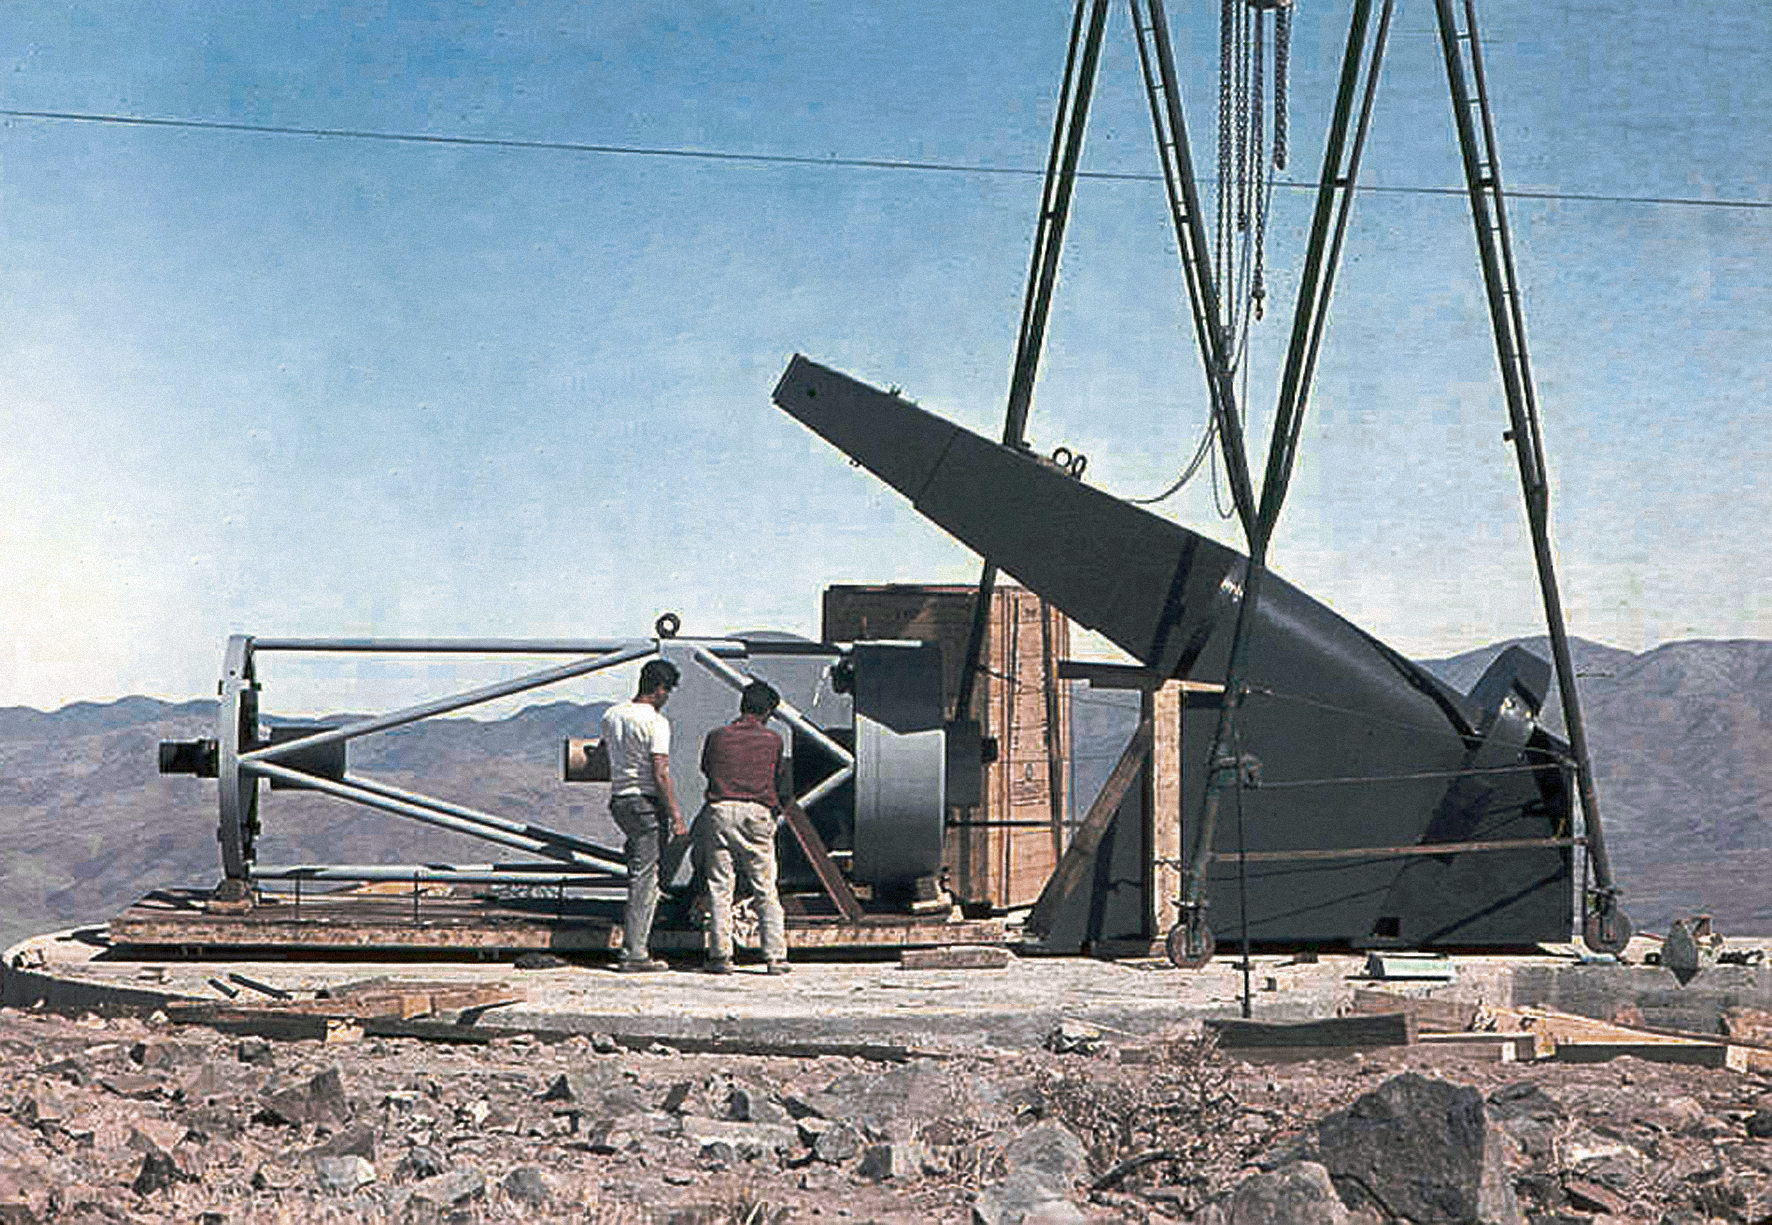

Assembling the ESO 1-metre telescope

Photo of the assembly of the ESO 1-metre telescope after its arrival at the new La Silla Observatory in Chile in the late 1960’s. The La Silla Observatory has since become one of the premier ground-based observatories in the world.

Credit: ESO/J.Doornenbal